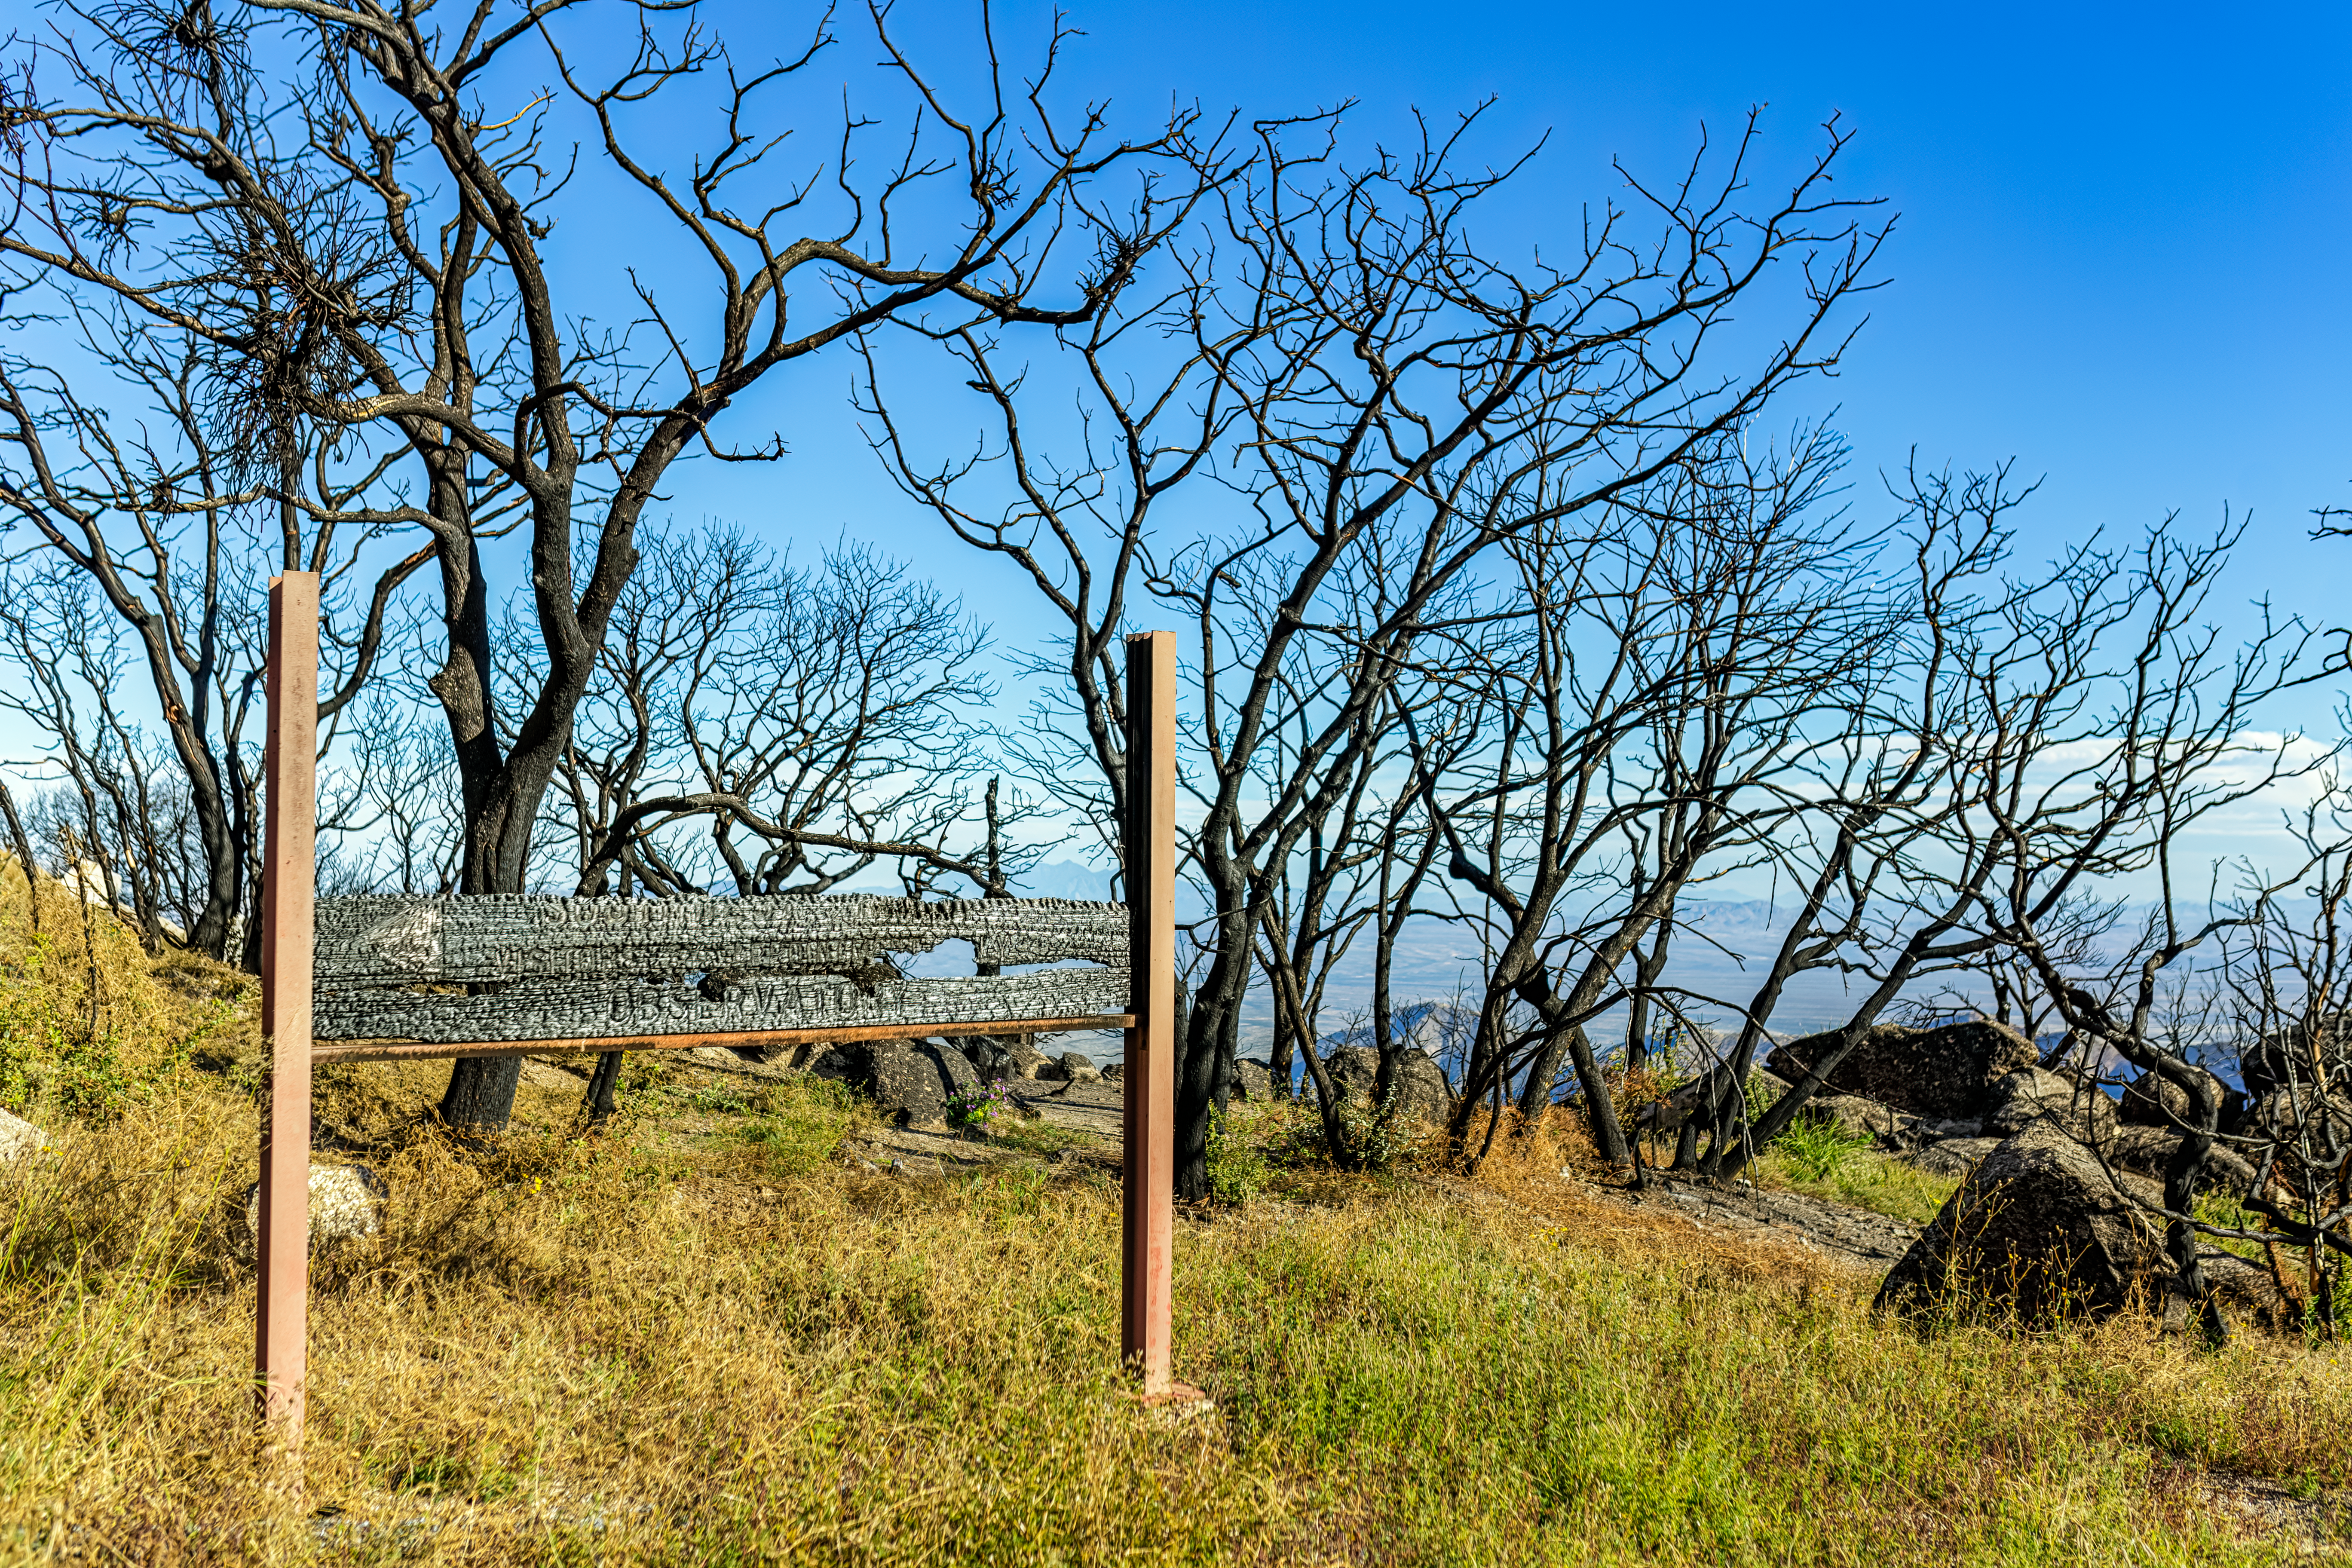

Contreras Fire Aftermath

The aftermath of the Contreras Fire that swept through Kitt Peak National Observatory in June 2022.

Credit: KPNO/NOIRLab/NSF/AURA/P. Horálek